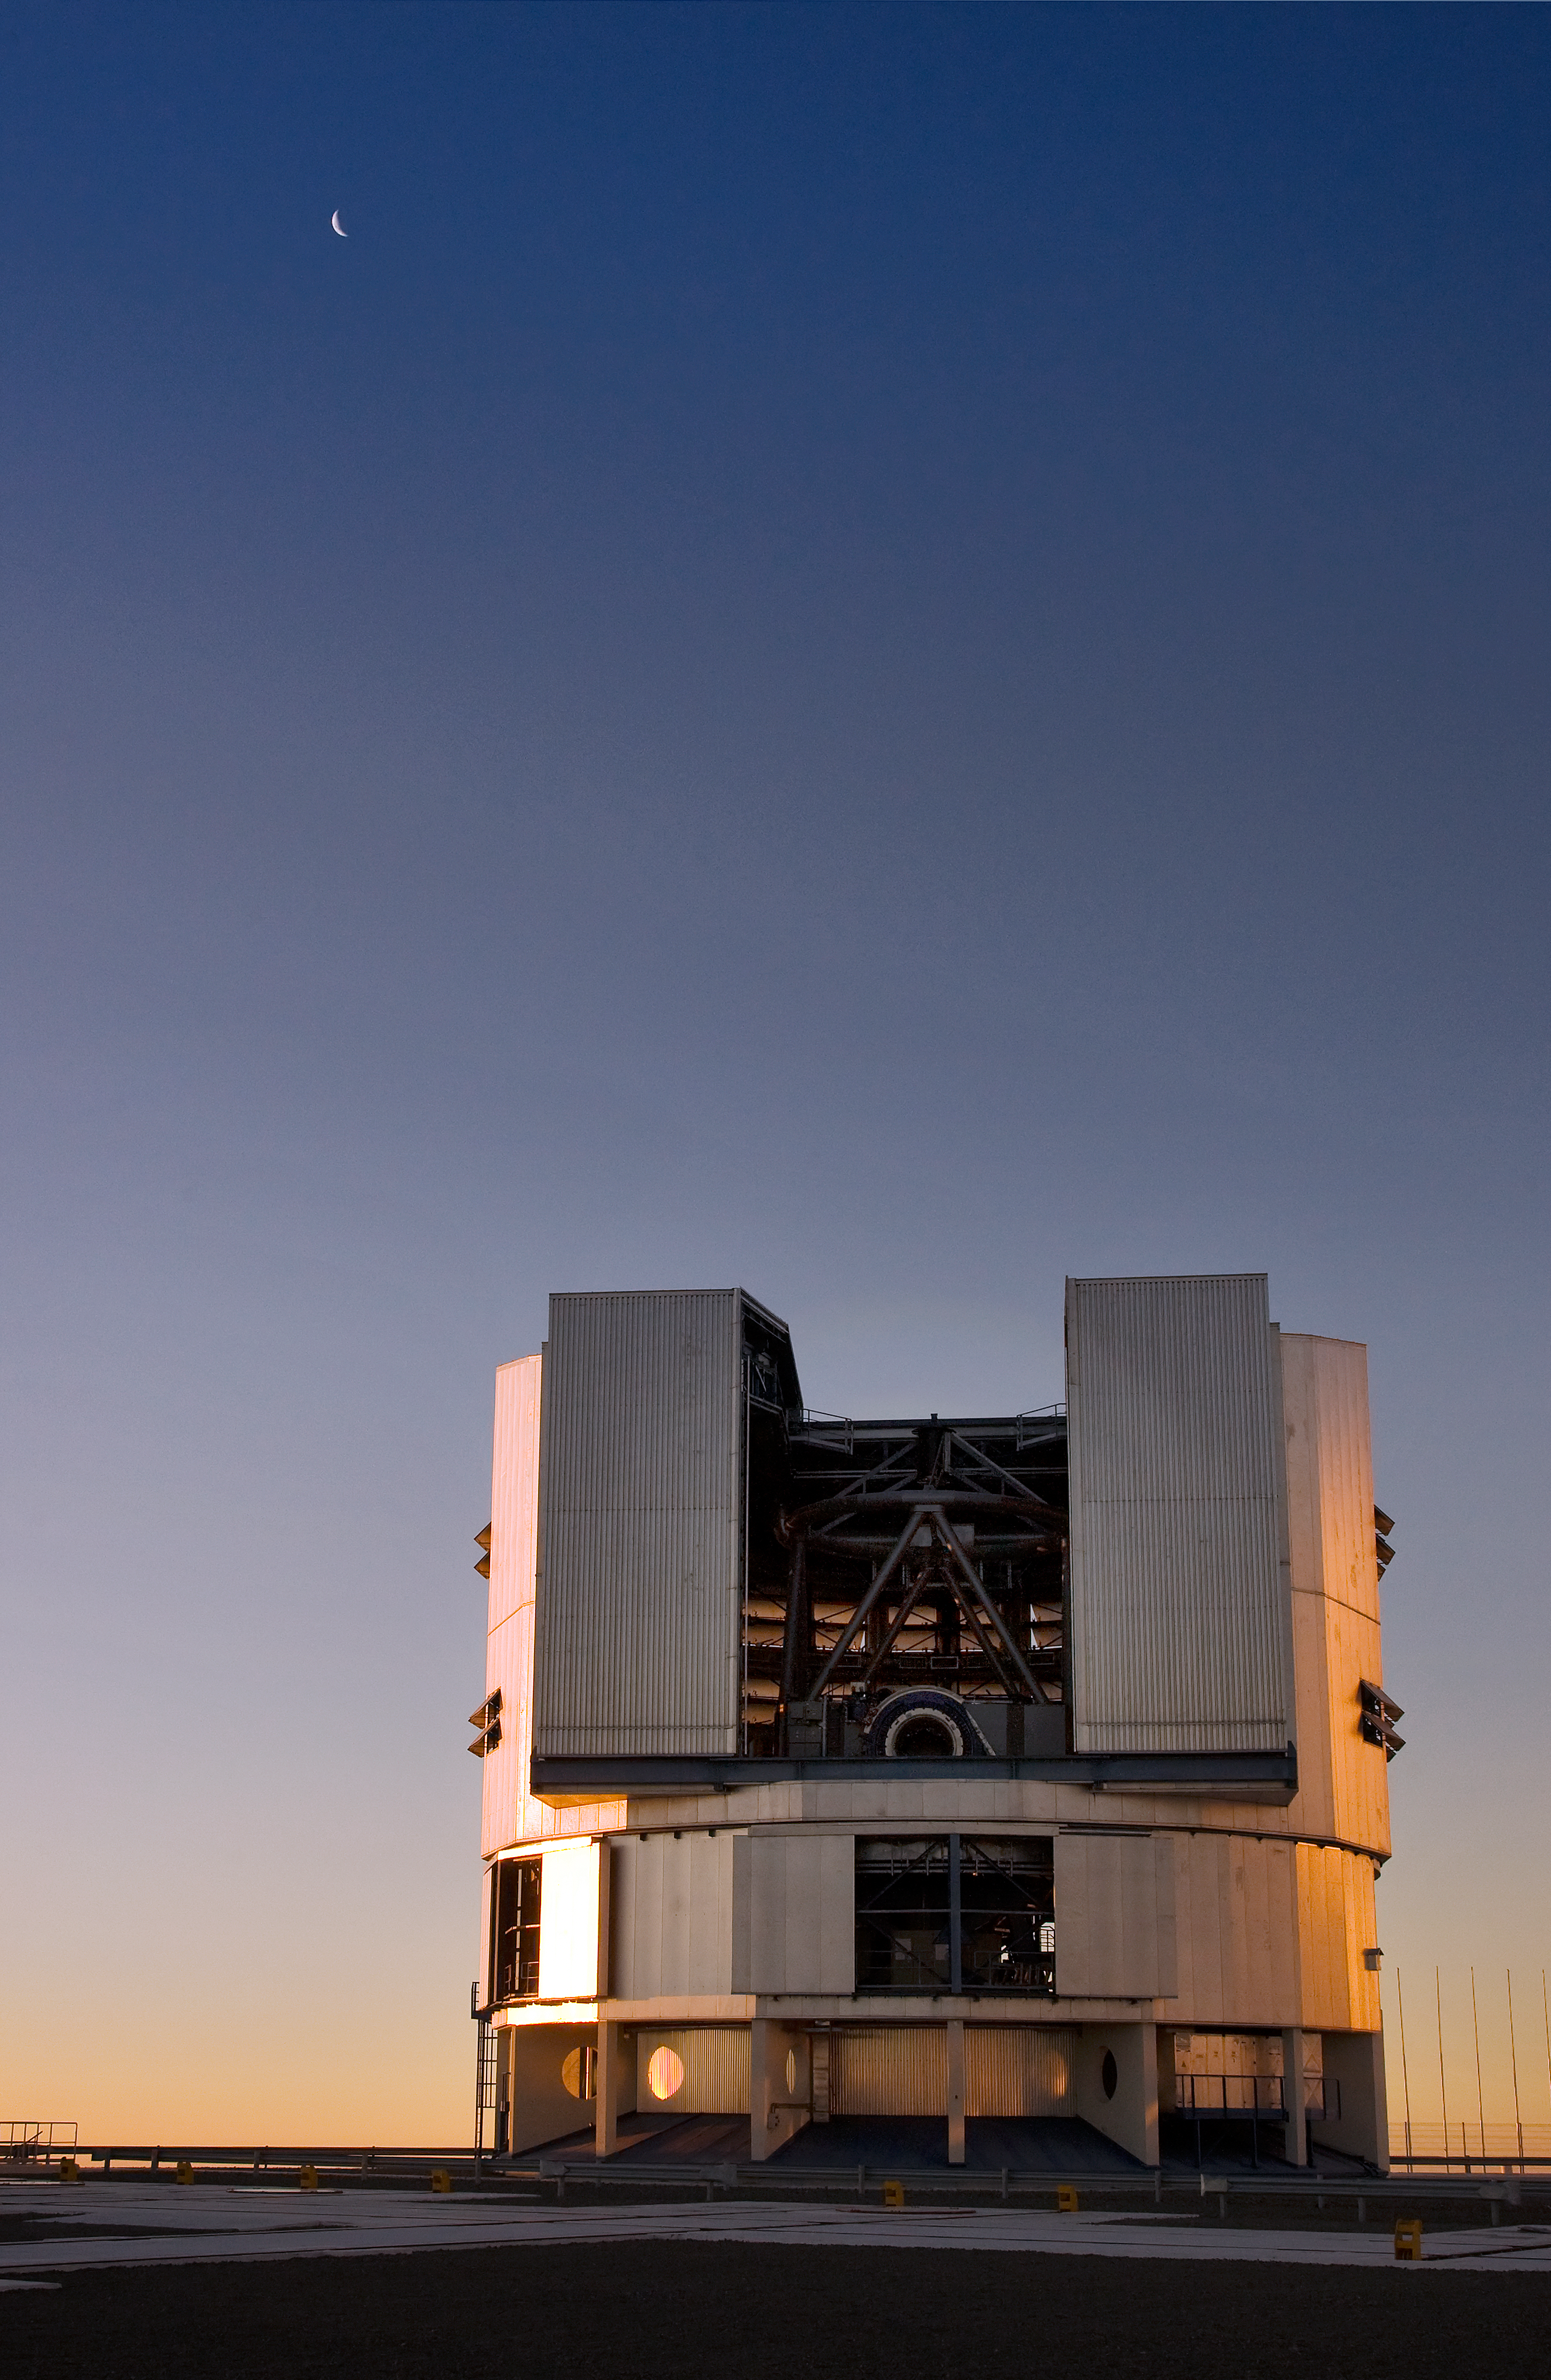

VLT Unit Telescope at Paranal

A Unit Telescope of the Very Large Telescope (VLT) at ESO's Cerro Paranal observing site. The VLT is the world’s most advanced optical instrument, consisting of four Unit Telescopes with main mirrors 8.2-m in diameter and four movable 1.8-m diameter Auxiliary Telescopes. The telescopes can work together, in groups of two or three, to form a giant interferometer, allowing astronomers to see details up to 25 times finer than with the individual telescopes. Located in the Atacama Desert of Chile, Paranal is over 2600 metres above sea level, providing incredibly dry, dark viewing conditions.

Credit: Iztok Boncina/ESO